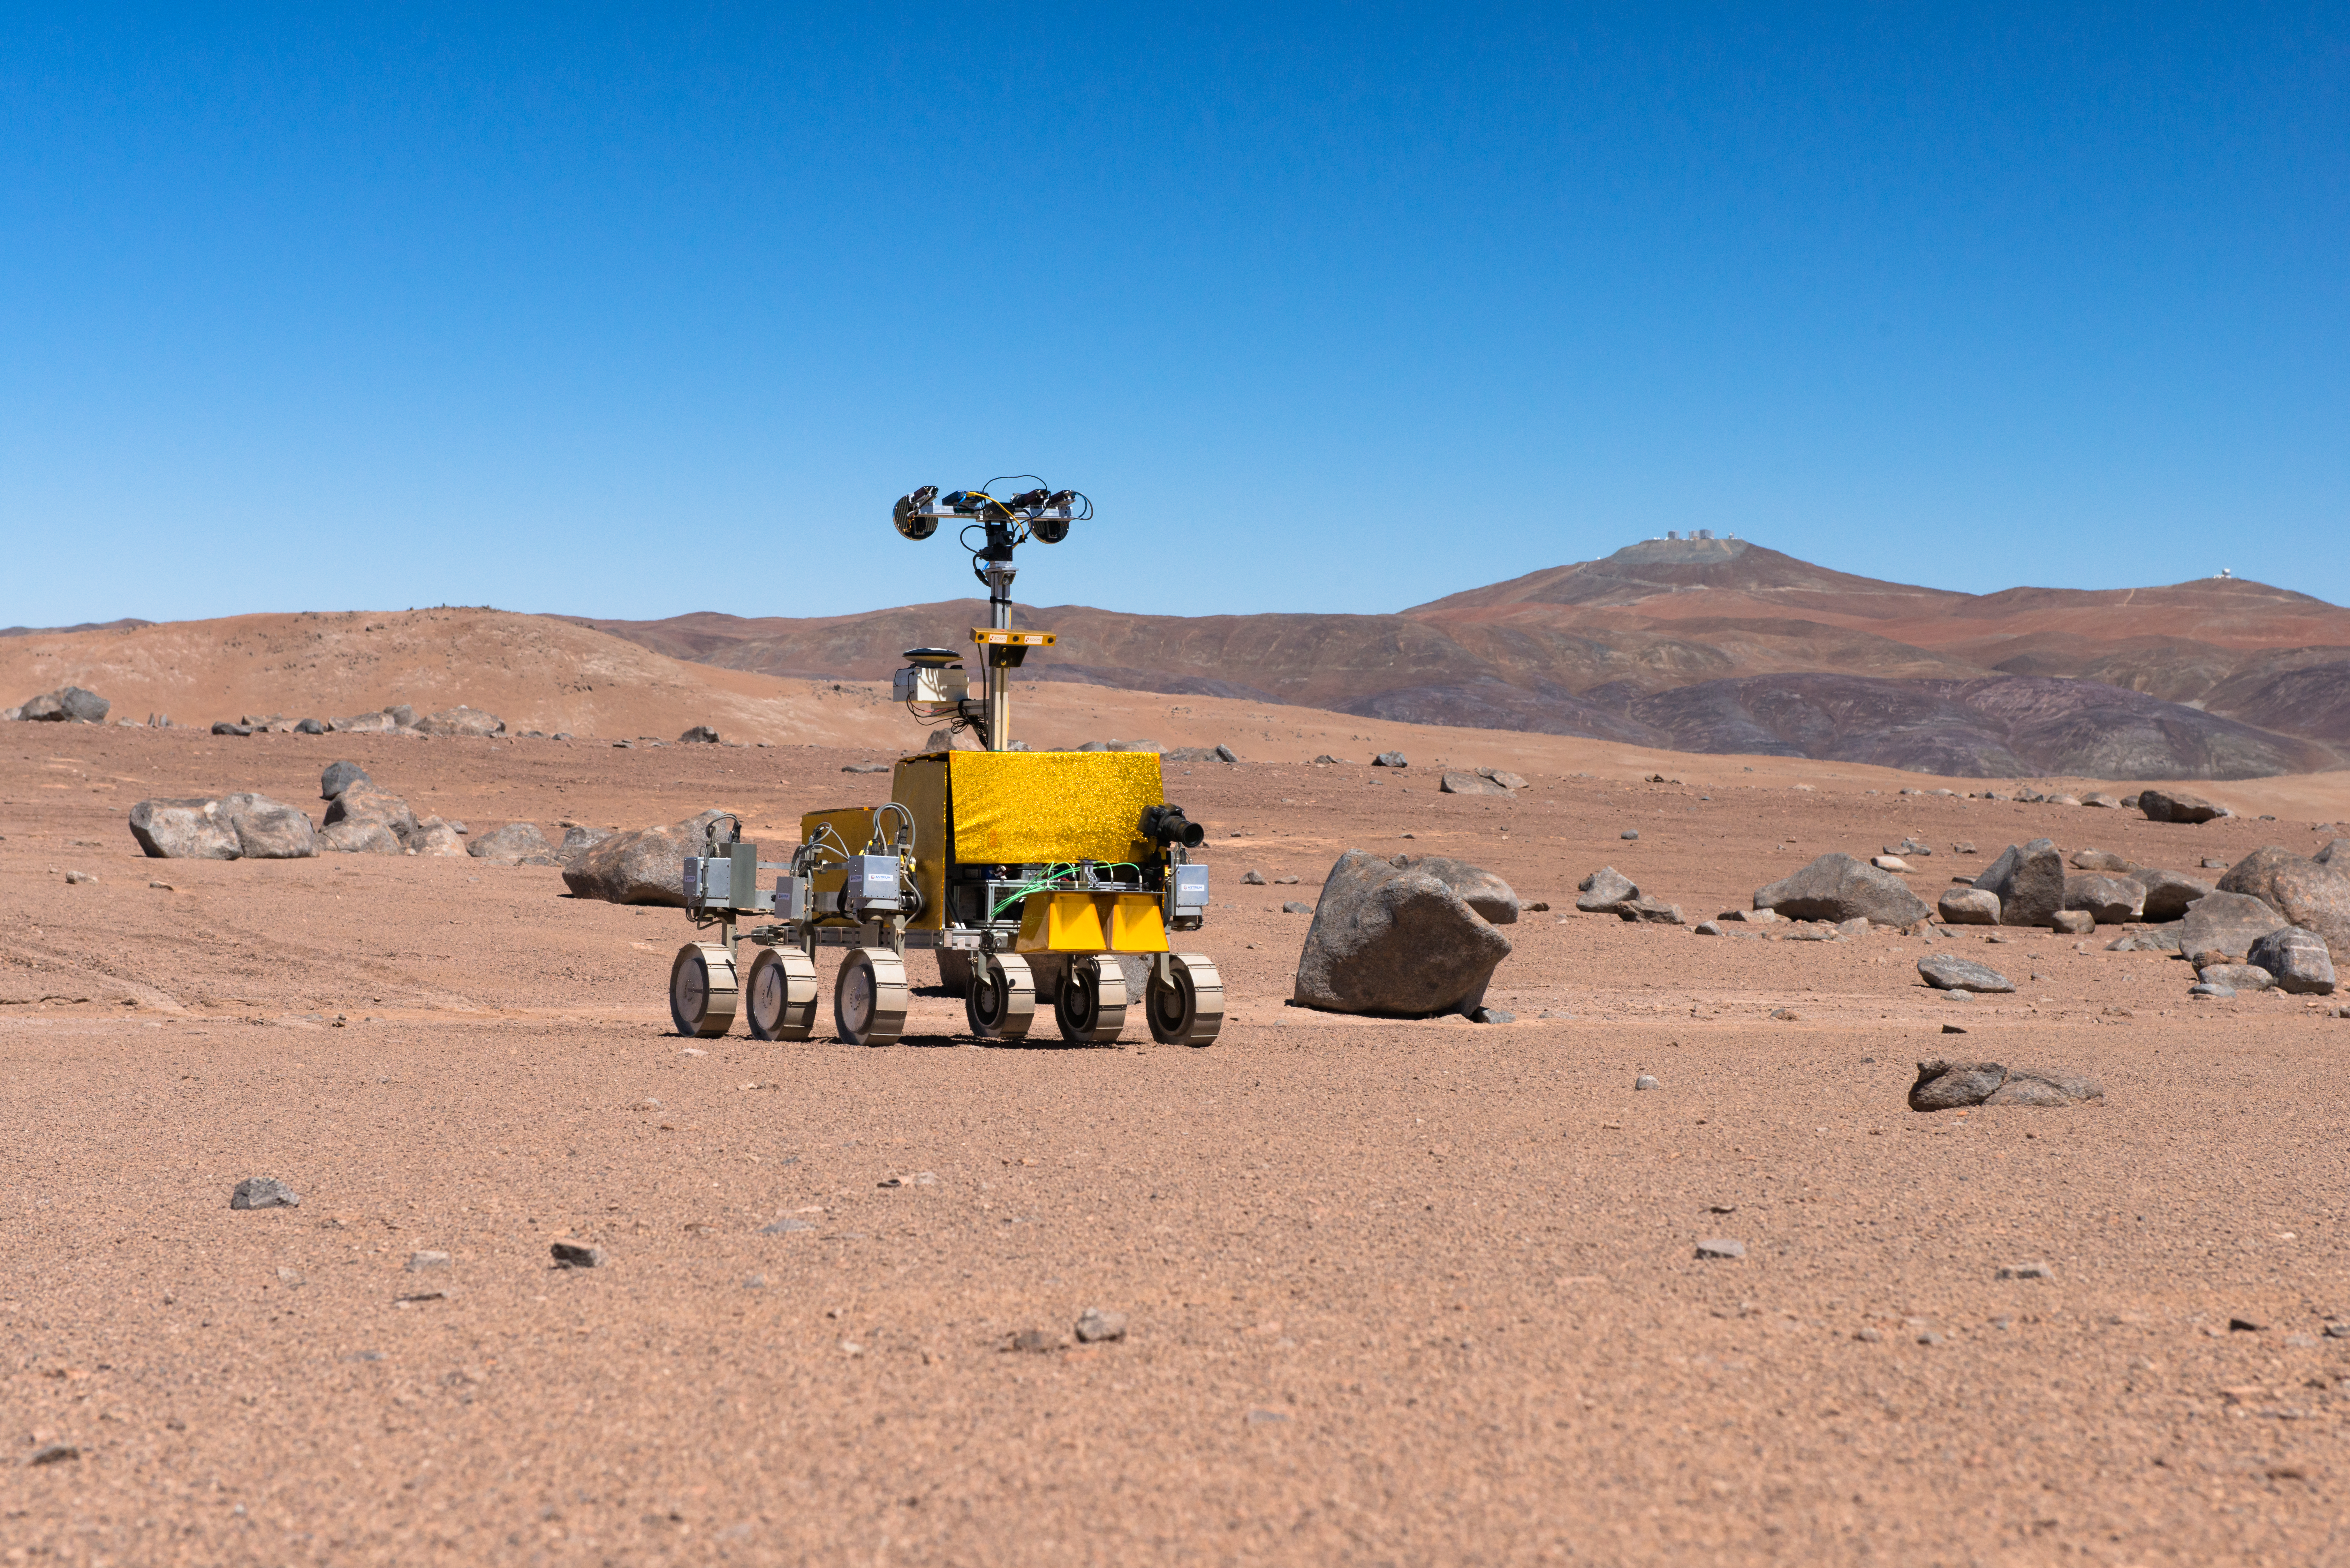

Mars rover being tested near the Paranal Observatory

Bridget the rover, pictured here with Paranal Observatory in the background. ESA's 2018 ExoMars mission is acting as the reference mission for the trial.

Credit: ESO/G. Hüdepohl (atacamaphoto.com)